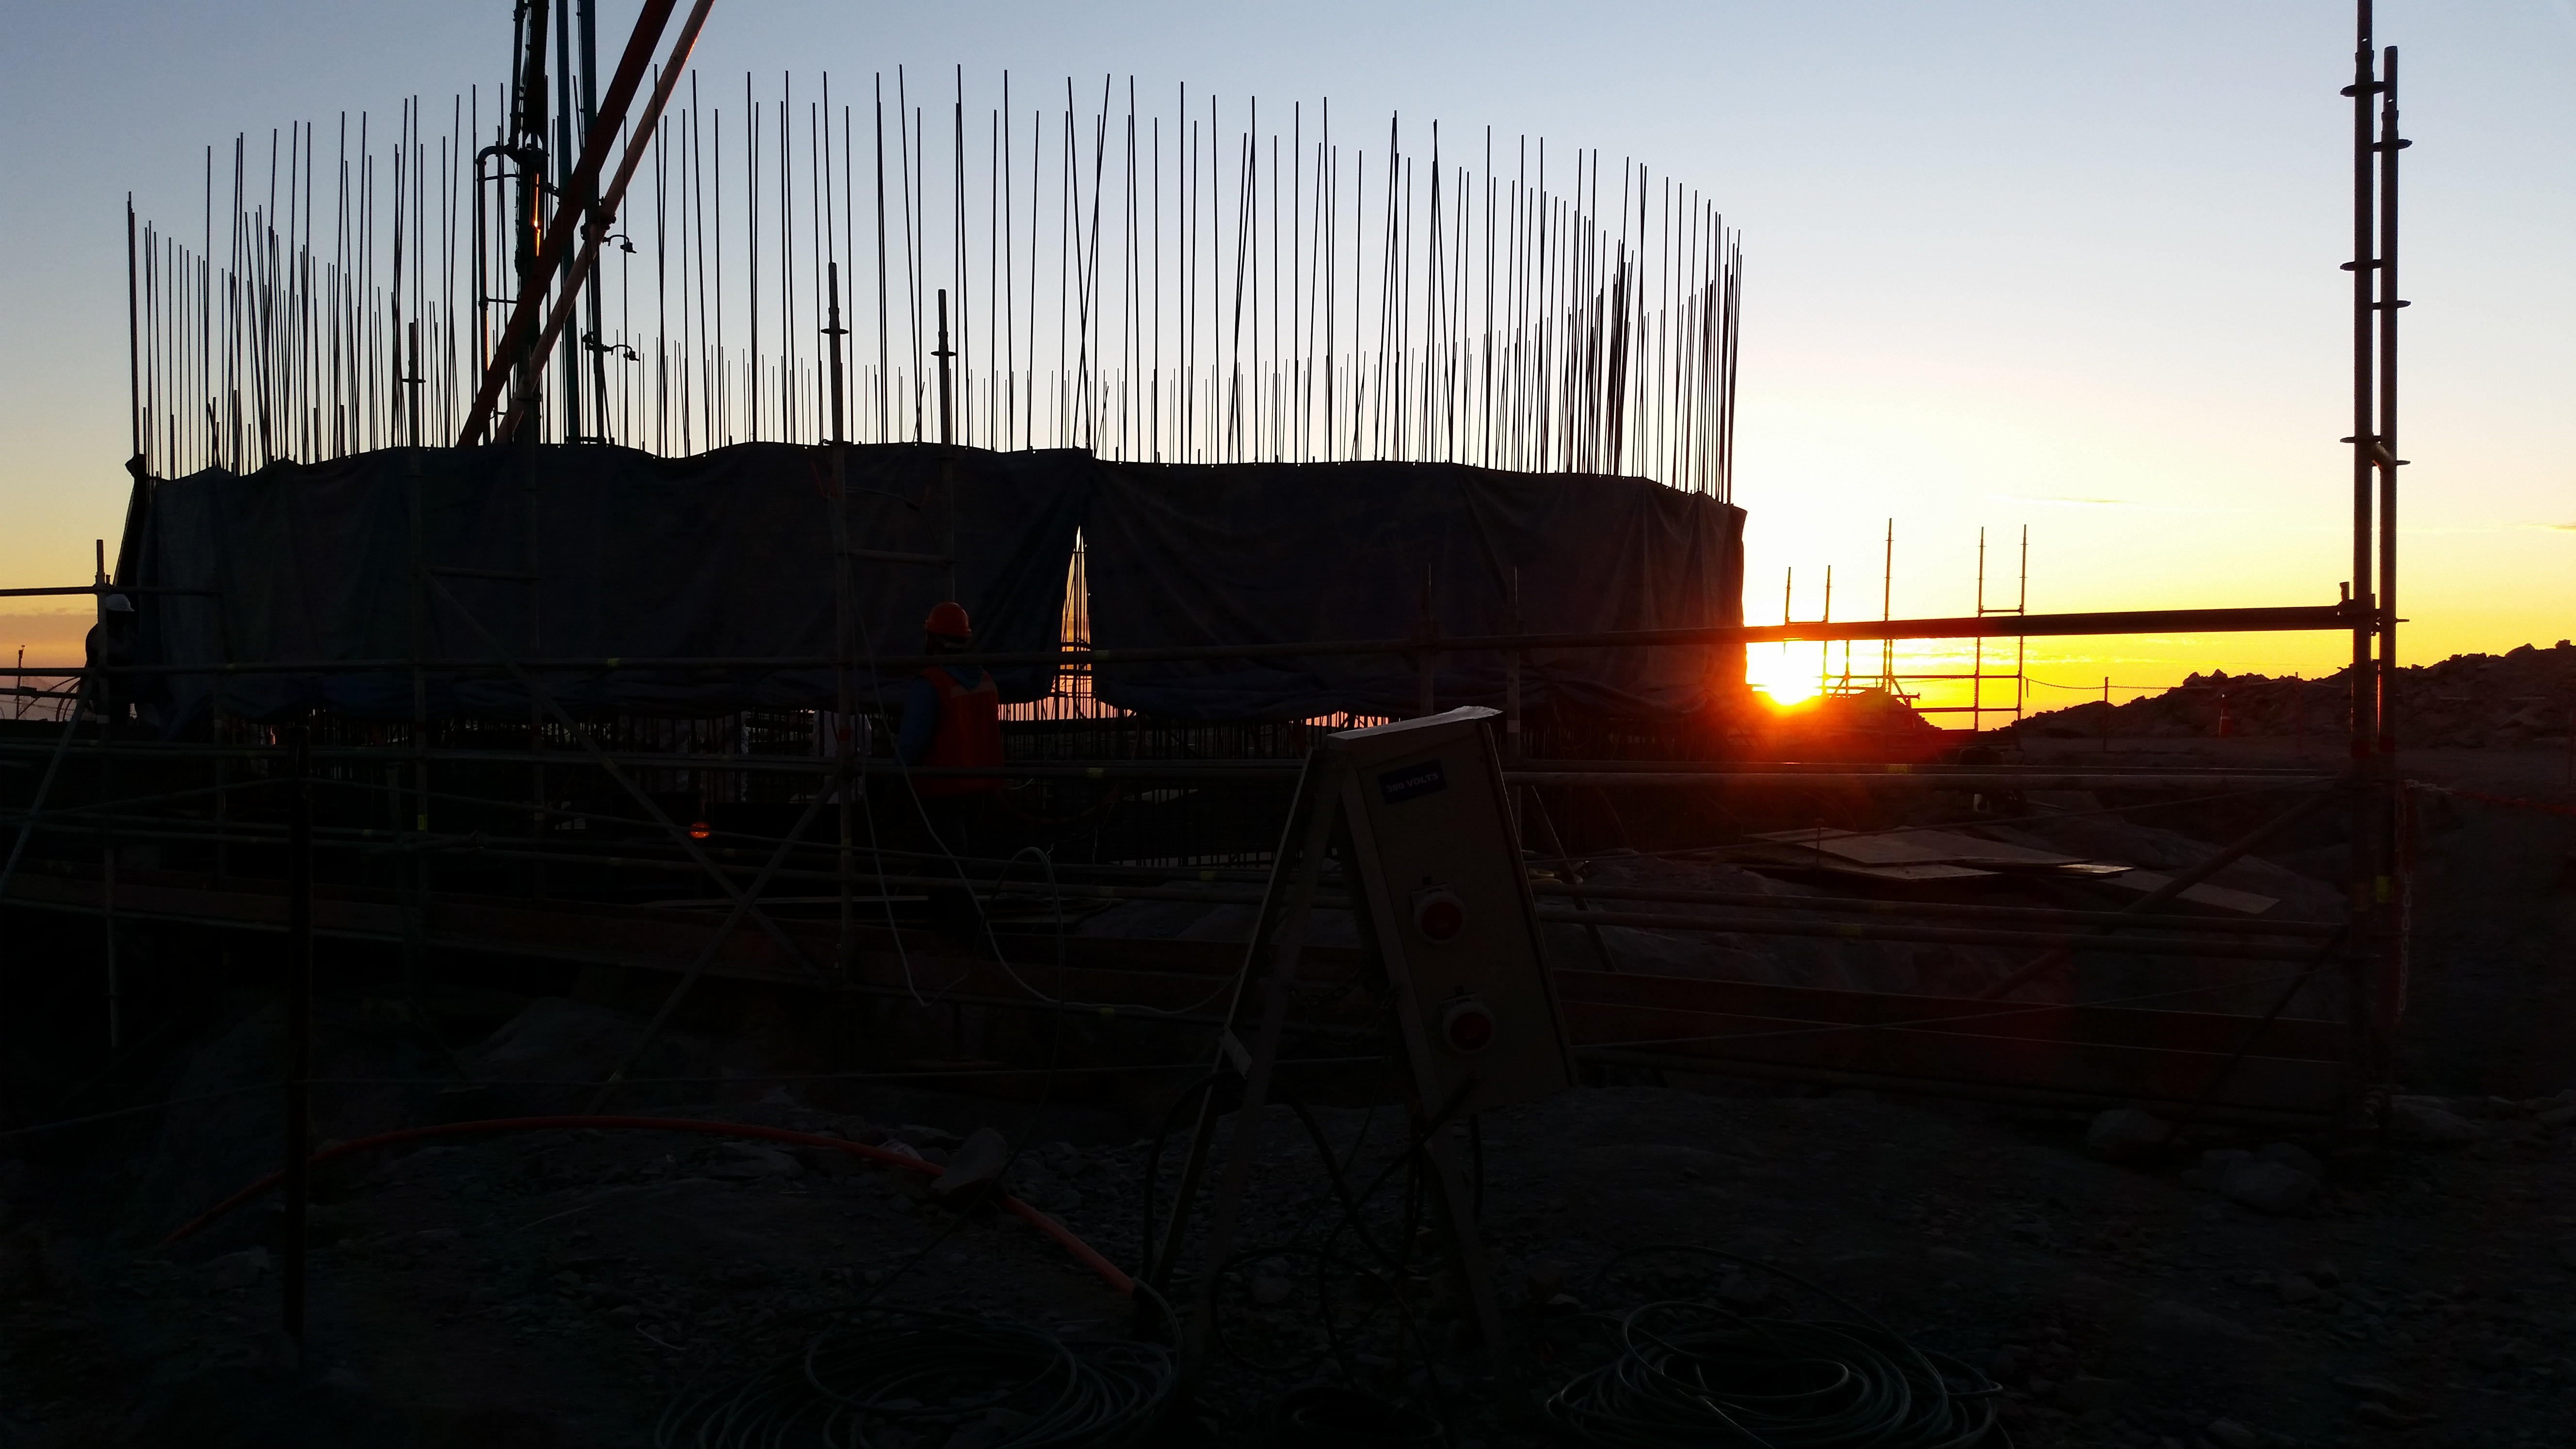

Concrete

255, 5 mts3 of concrete during the day. During the night we expect 180~200 mts3.

Credit: Rubin Observatory/NSF/AURA